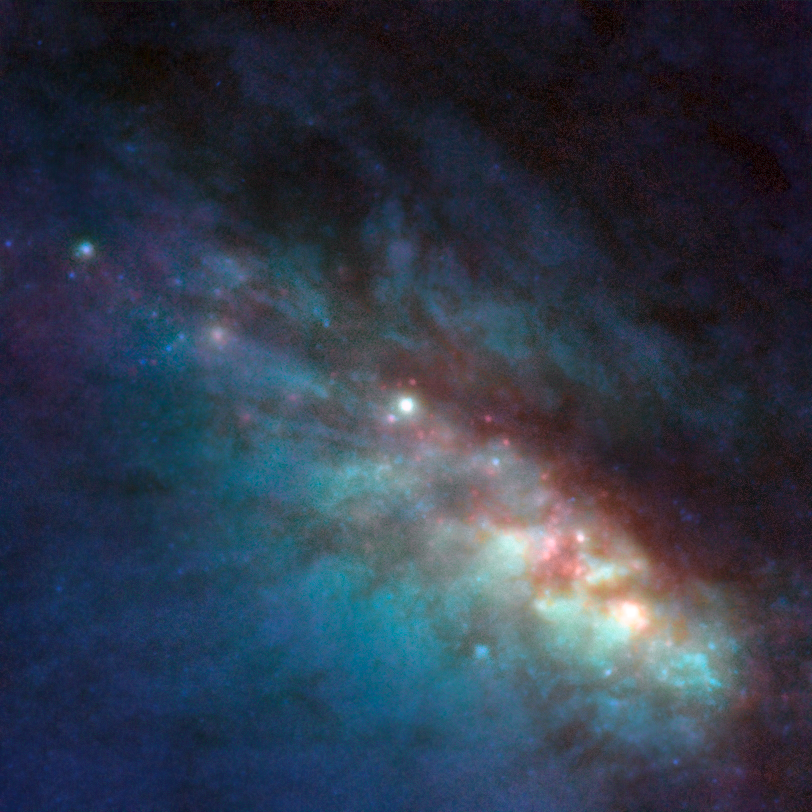

The centre of NGC 253

Close-up of the central regions of the starburst galaxy NGC 253. This image is based on data obtained with the NACO instrument on ESO's Very Large Telescope (VLT) and the ACS on the NASA/ESA Hubble Space Telescope. Thanks to the VLT's sharp eye, astronomers have identified 37 bright regions, a threefold increase on previous results. These regions are probably very active nurseries that contain as many as one hundred thousand young, massive stars bursting from their dusty cocoons. The field of view is 15 arcseconds.

Credit: ESO/NASA/ESA